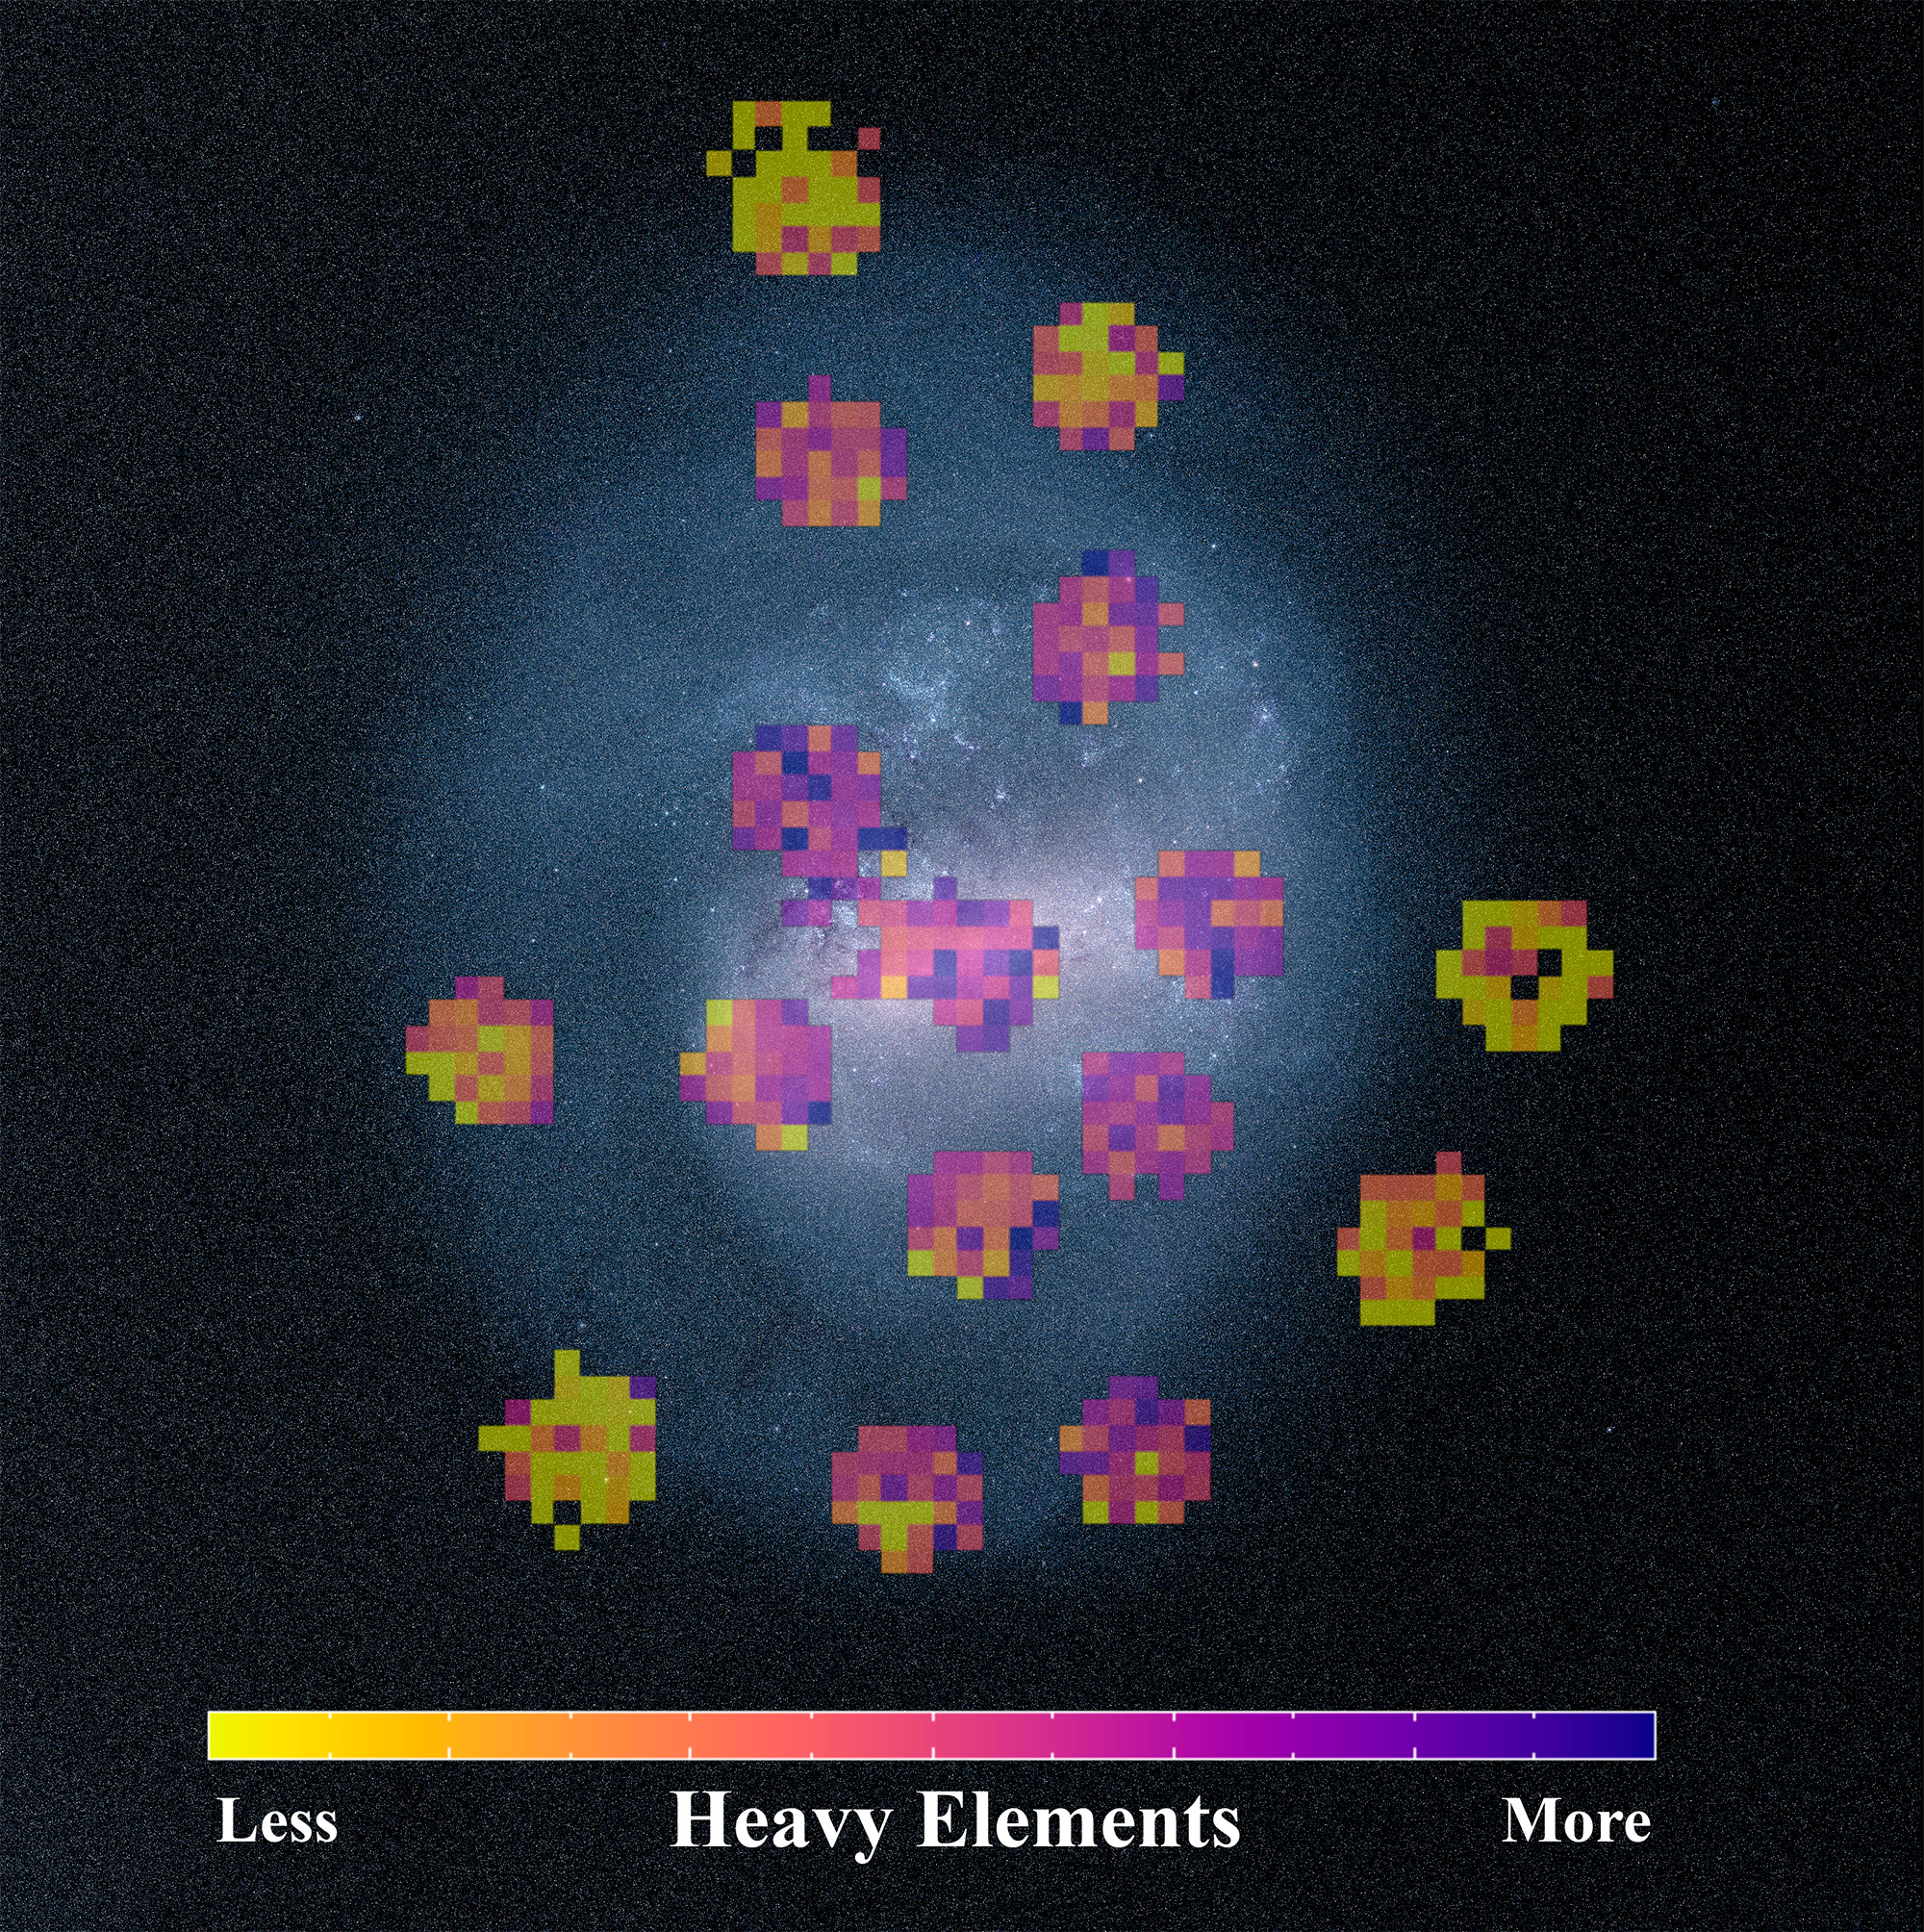

Chemical maps made from the SDSS data superimposed on an image of the Large Magellanic Cloud

taken with the European Southern Observatory’s Gaia Satellite. The maps show the relative abundance of heavy elements (elements heavier than helium) in the stars. Yellow indicates fewer heavy elements and purple indicates more heavy elements.

Credit: David Nidever (NOAO/Montana State University) and the SDSS collaboration.